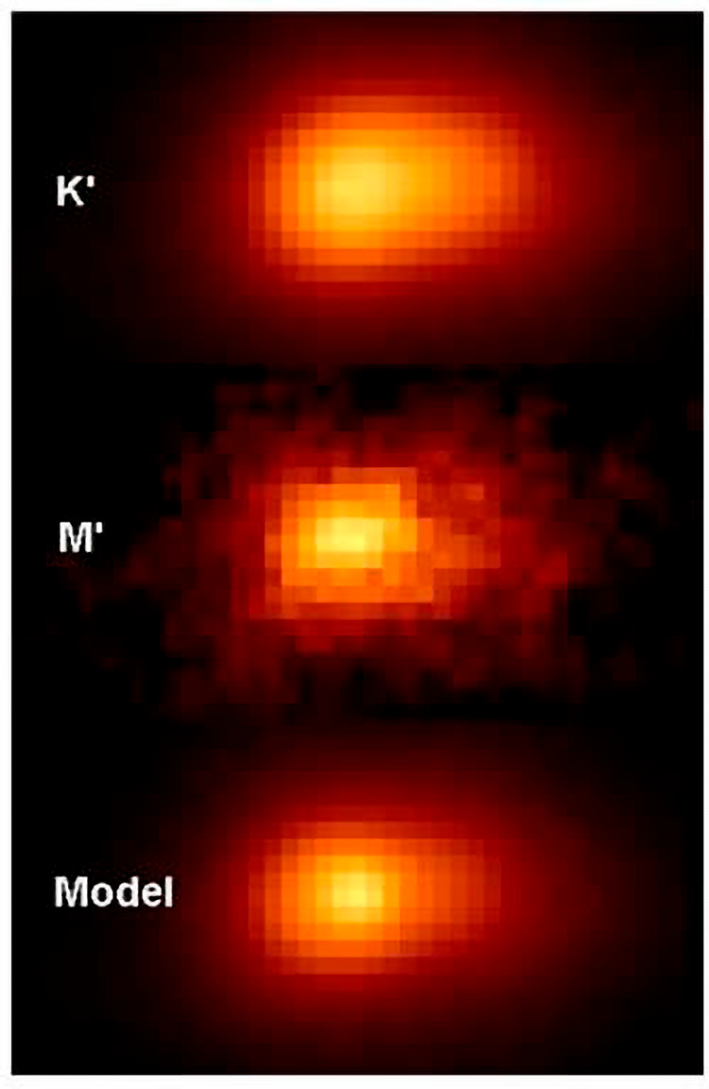

Gemini Probes The Center Of Andromeda Galaxy With Unprecedented Clarity

Near-IR images of the nucleus of M31 obtained at Gemini North and CFHT. The top two panels are reduced data, the bottom panel is a model created by the team. In the model a point-source contributing 20% of the total flux offset 0.1" from the bright nucleus is added to reproduce the morphology seen in the K' observation.

Credit: NOIRLab